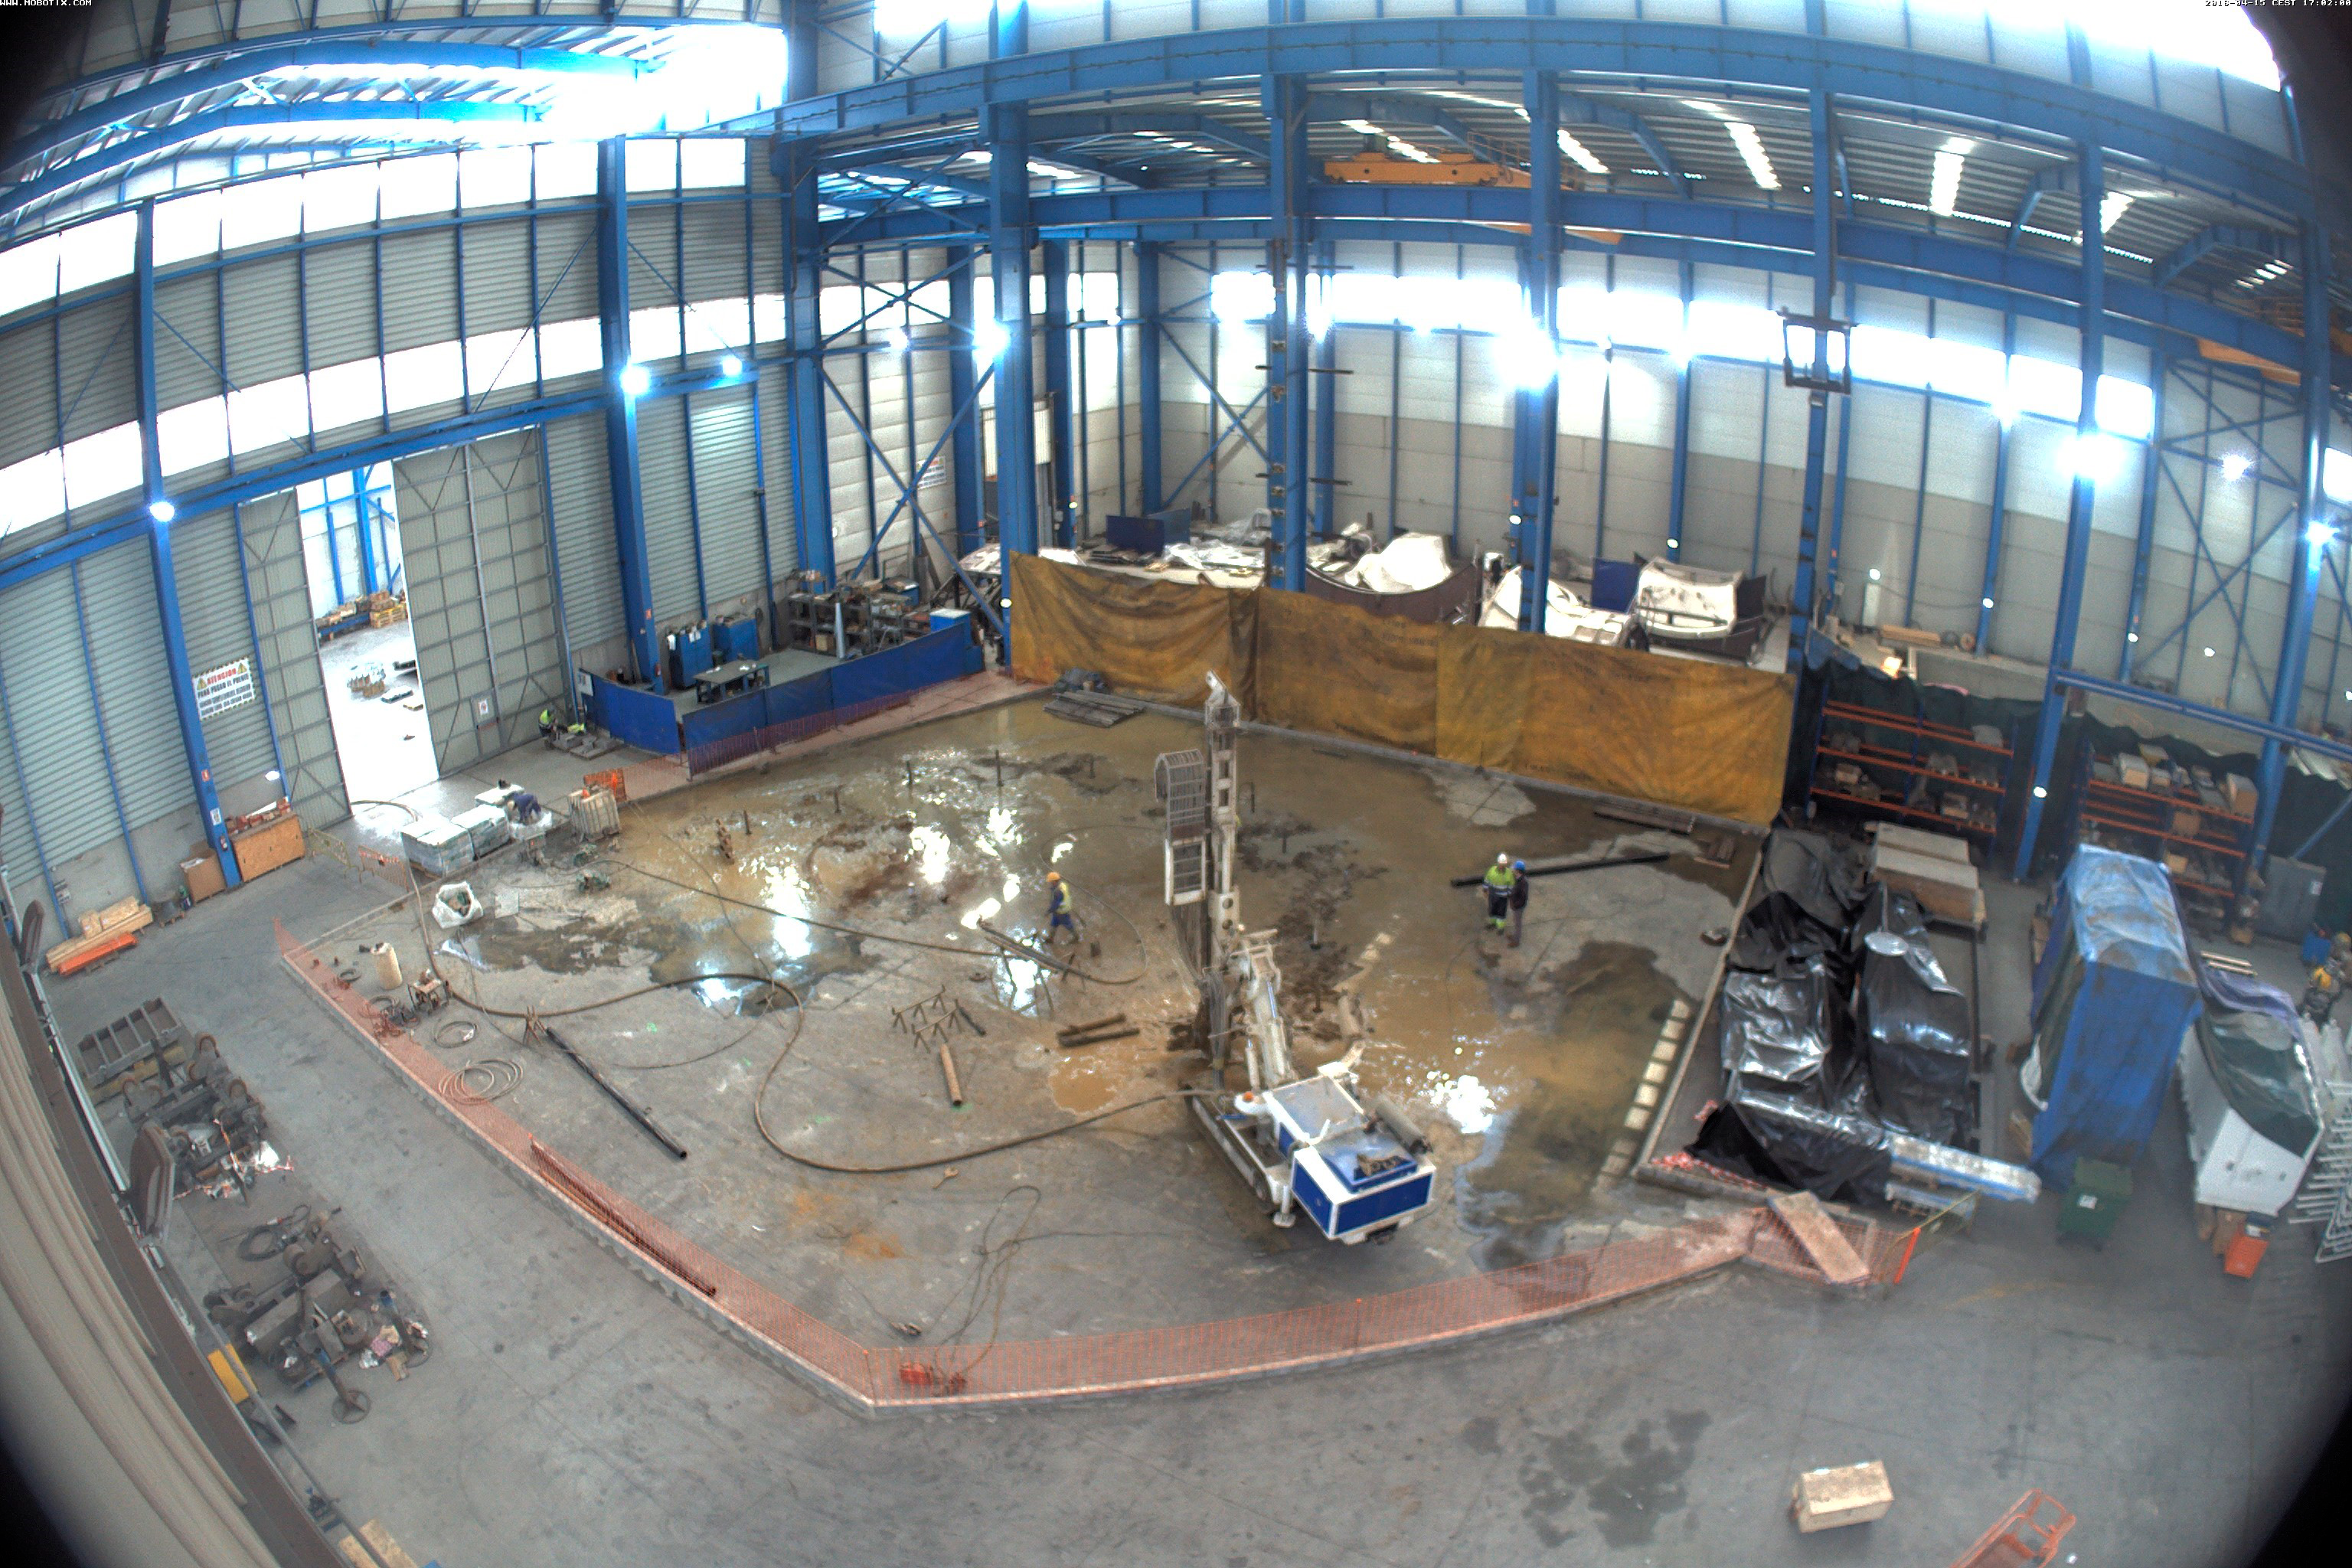

Shop drilling pylons

Shop drilling pylons

Credit: Rubin Observatory/NSF/AURA